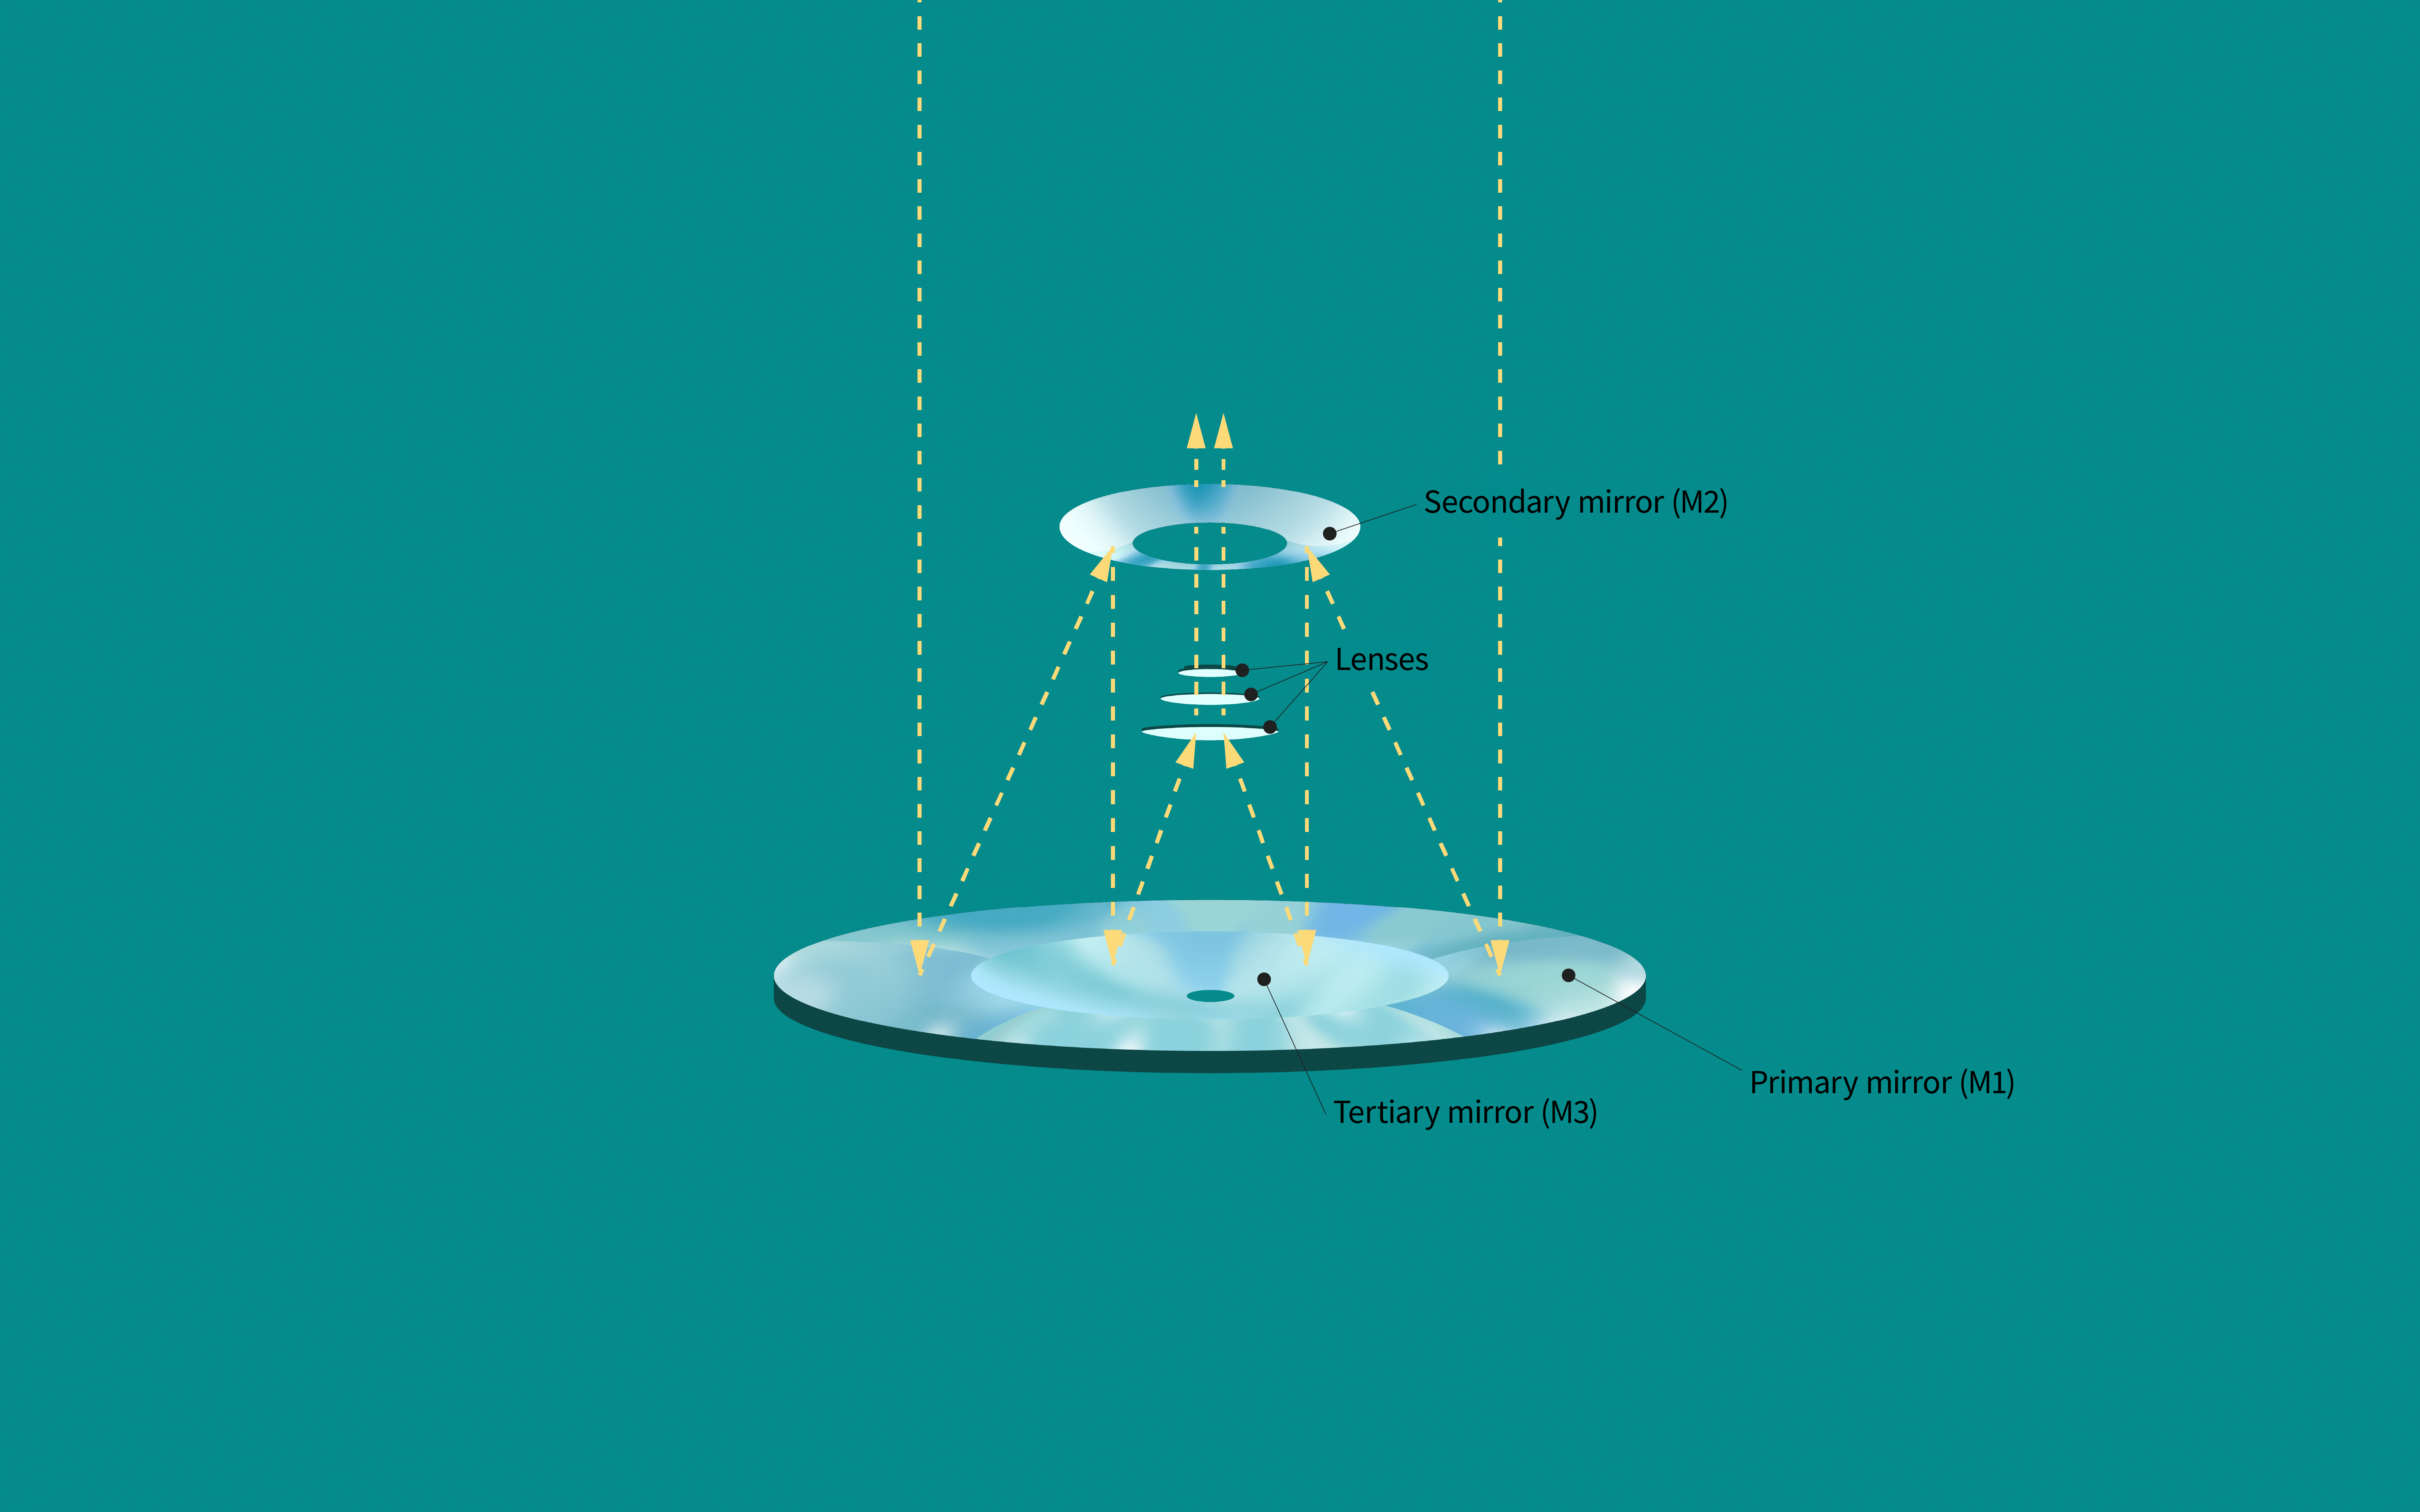

Rubin mirror light path

This illustration shows the path the photons will follow, coming from space and then bouncing through the Vera C. Rubin Observatory's mirrors and lenses.

Credit: RubinObs/NOIRLab/SLAC/NSF/DOE/AURA